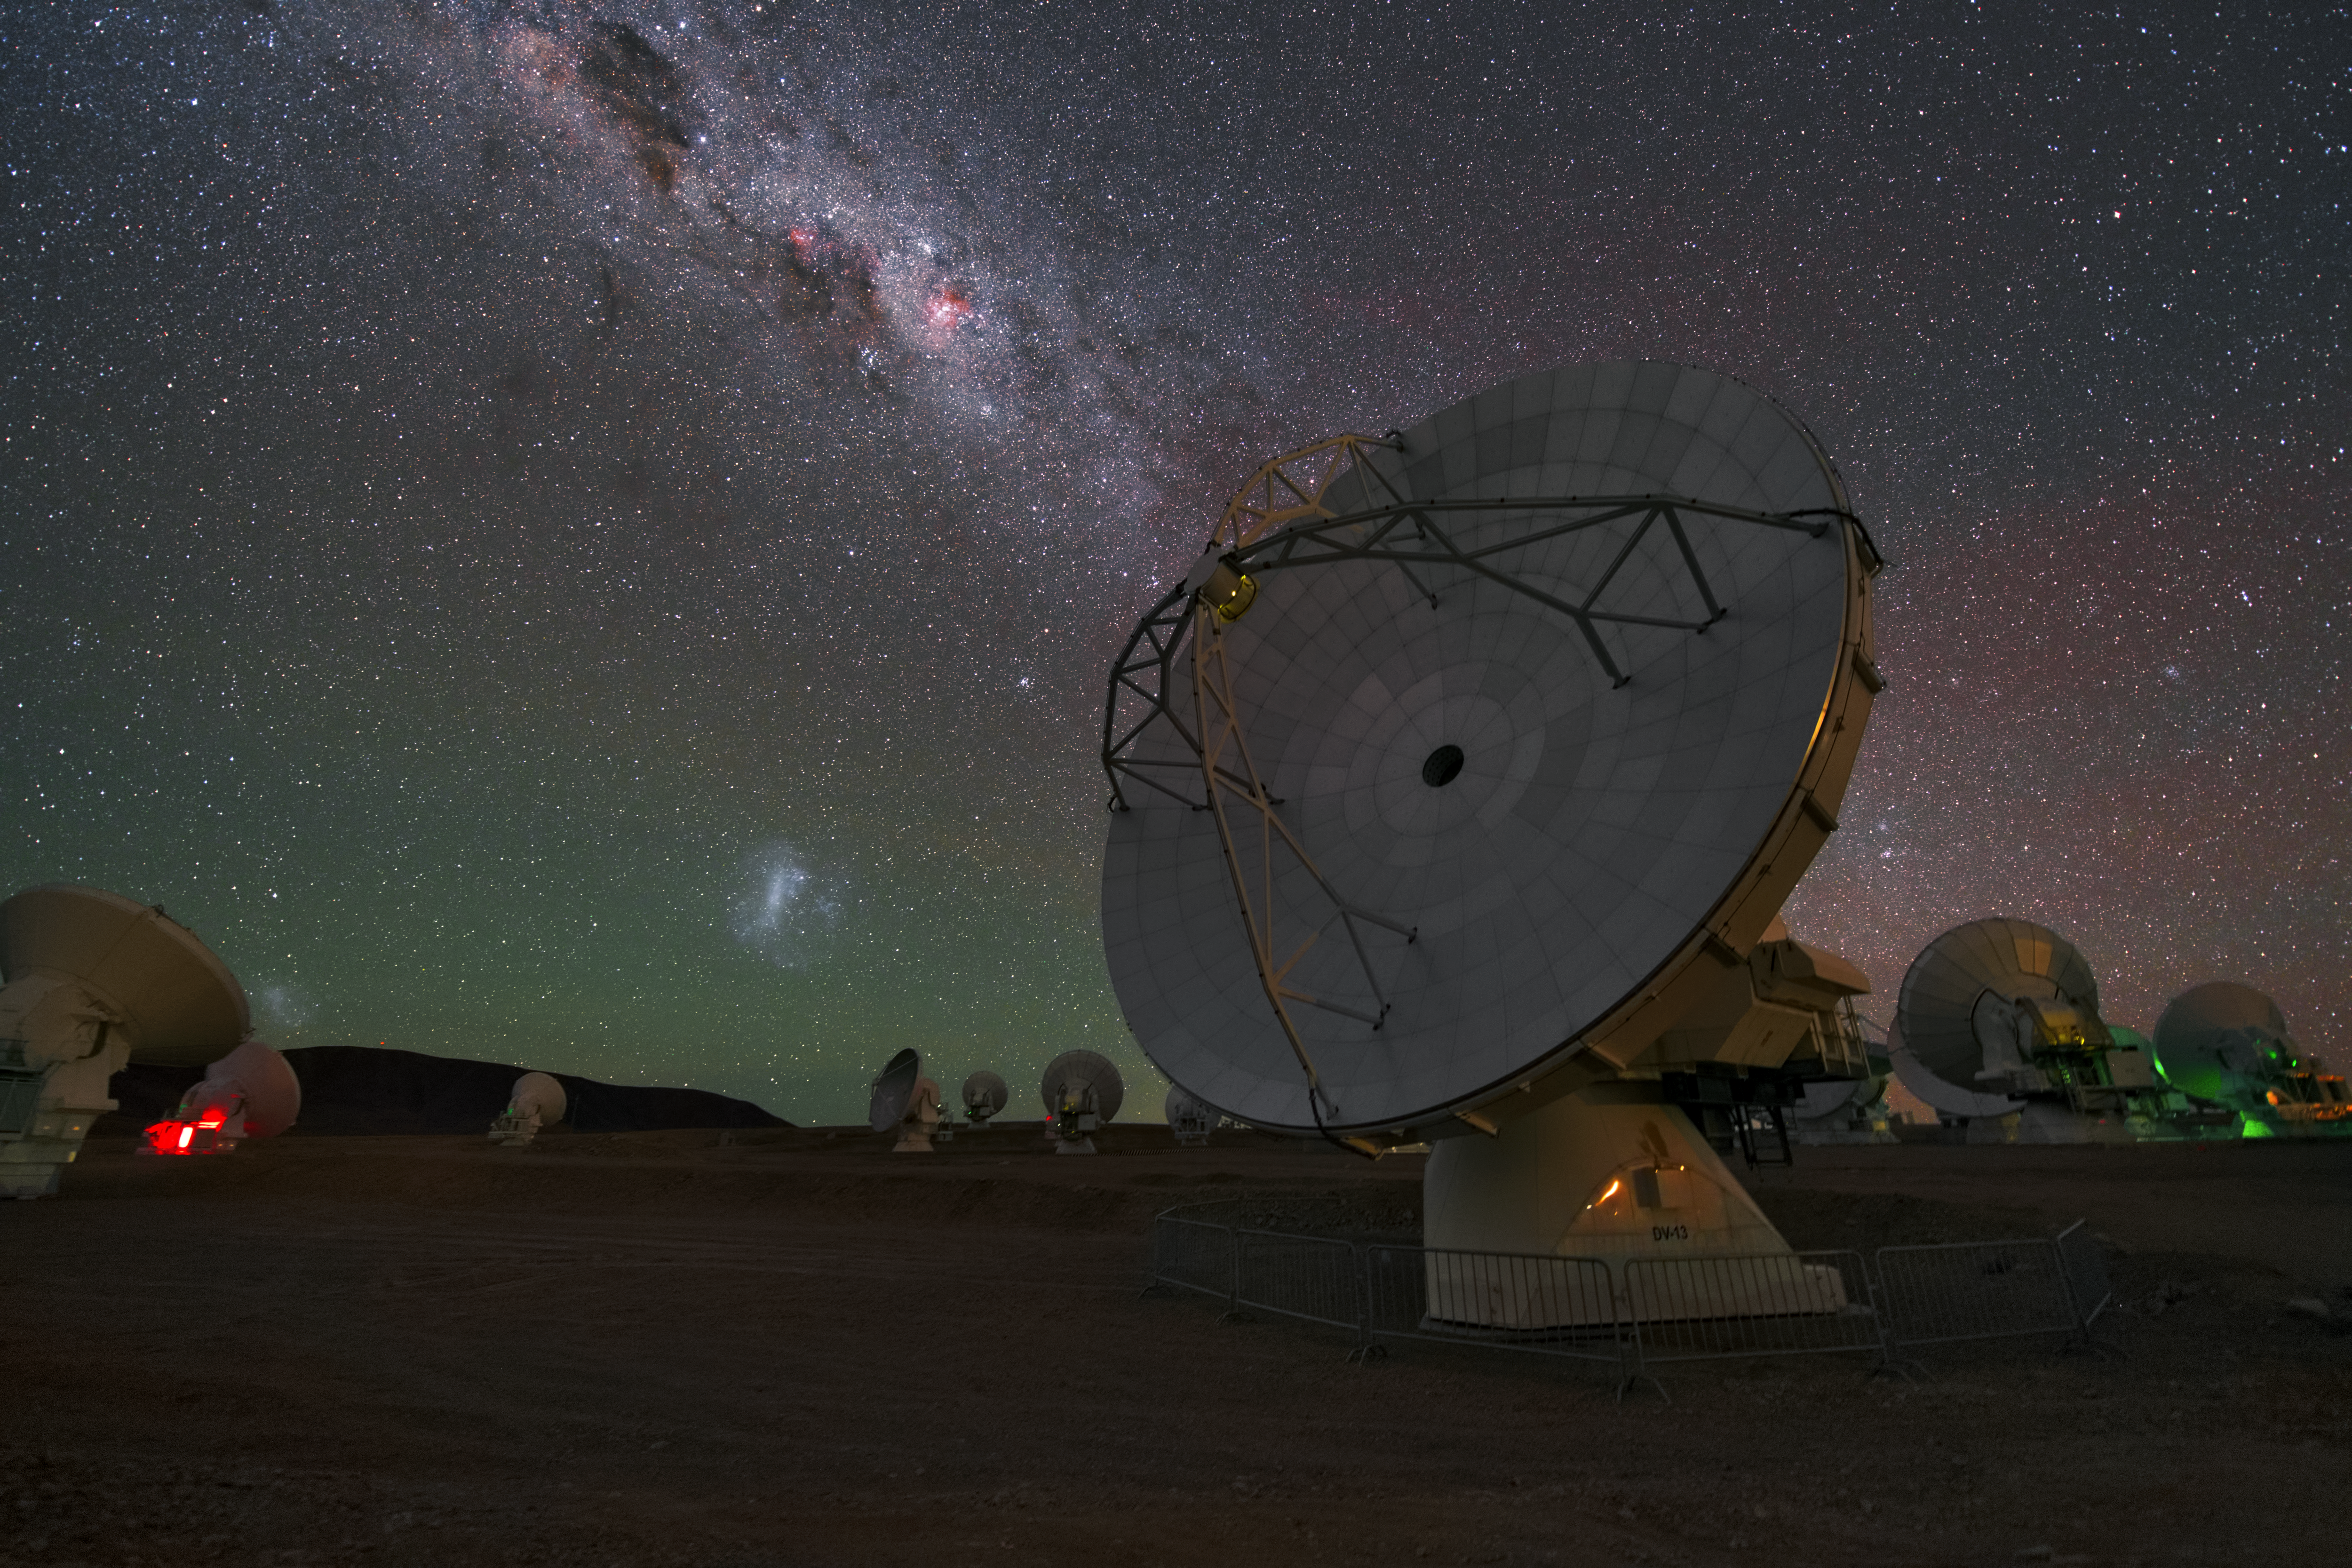

Antenna under galaxies

This UHD image shows several antennas of ALMA, high up at the Llano the Chajantor. In the sky above the Milky Way as well, the Large and the Small Magellanic Clouds are visible.

Credit: ESO/Y. Beletsky